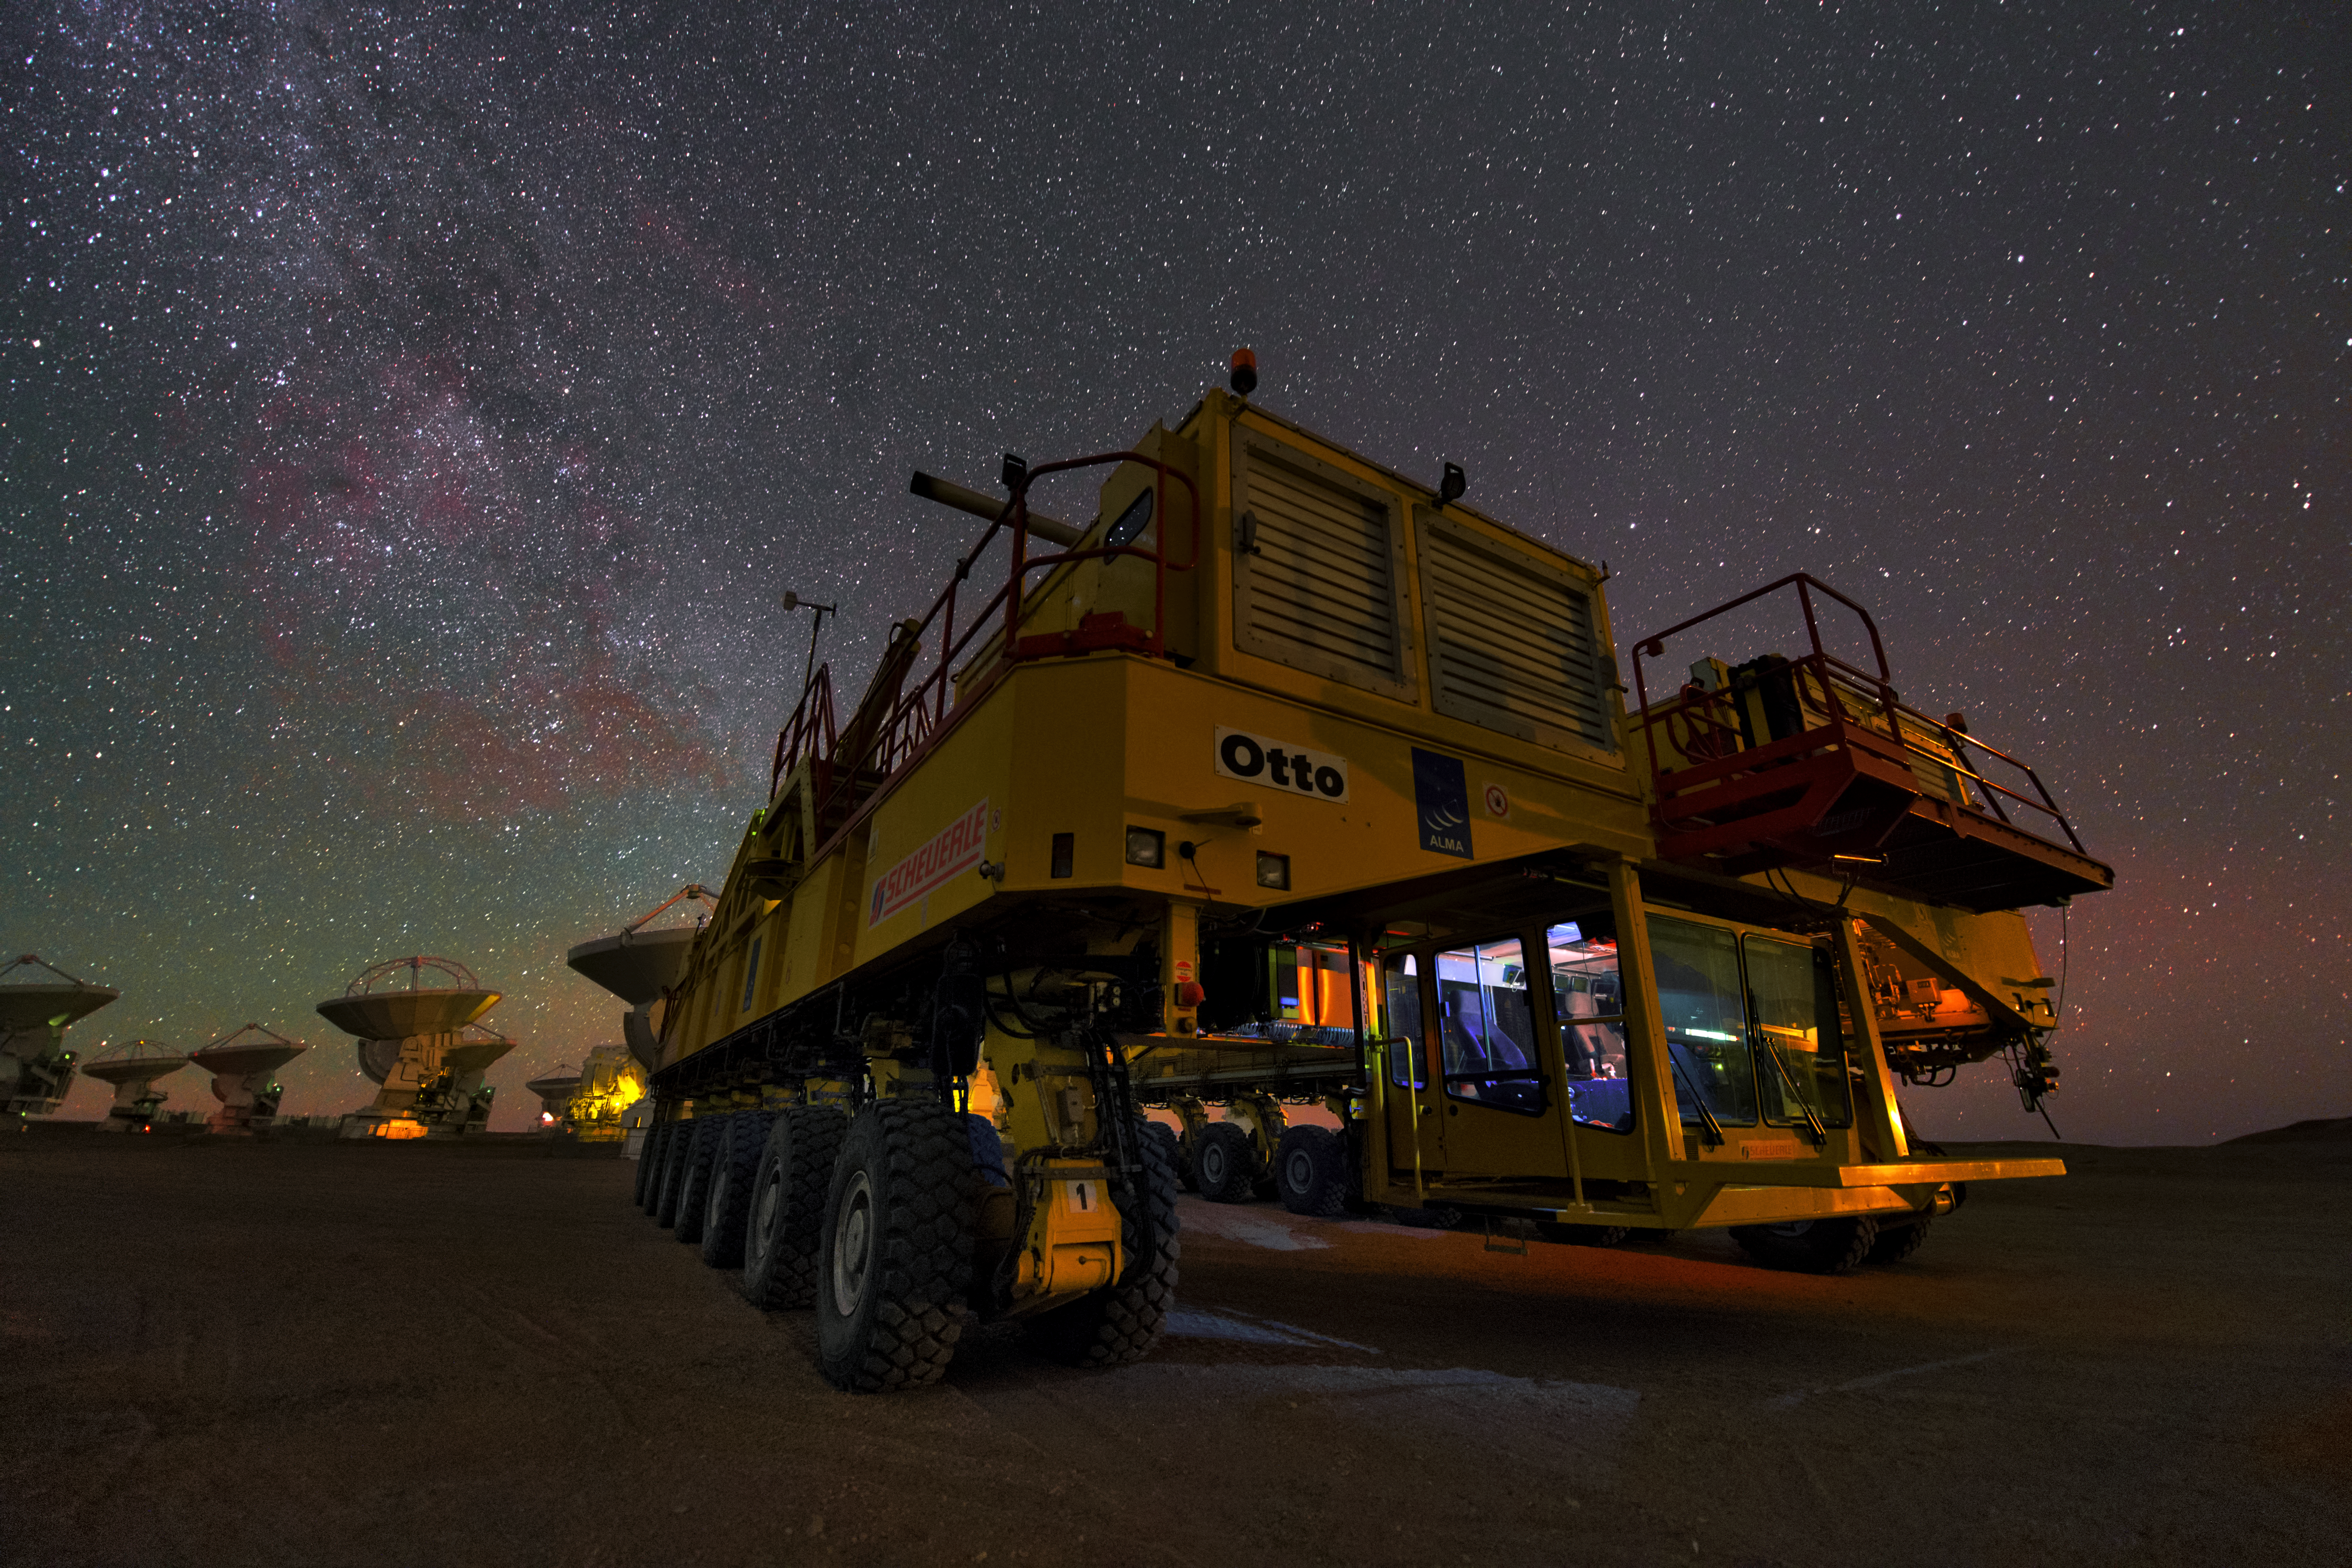

Otto the transporter

This UHD picture shows the ALMA transporter Otto. it is one of two transporters which are able to carry the huge antennas and carry them up to the plateau of Chajnantor and move them around there.

Credit: ESO/Y. Beletsky